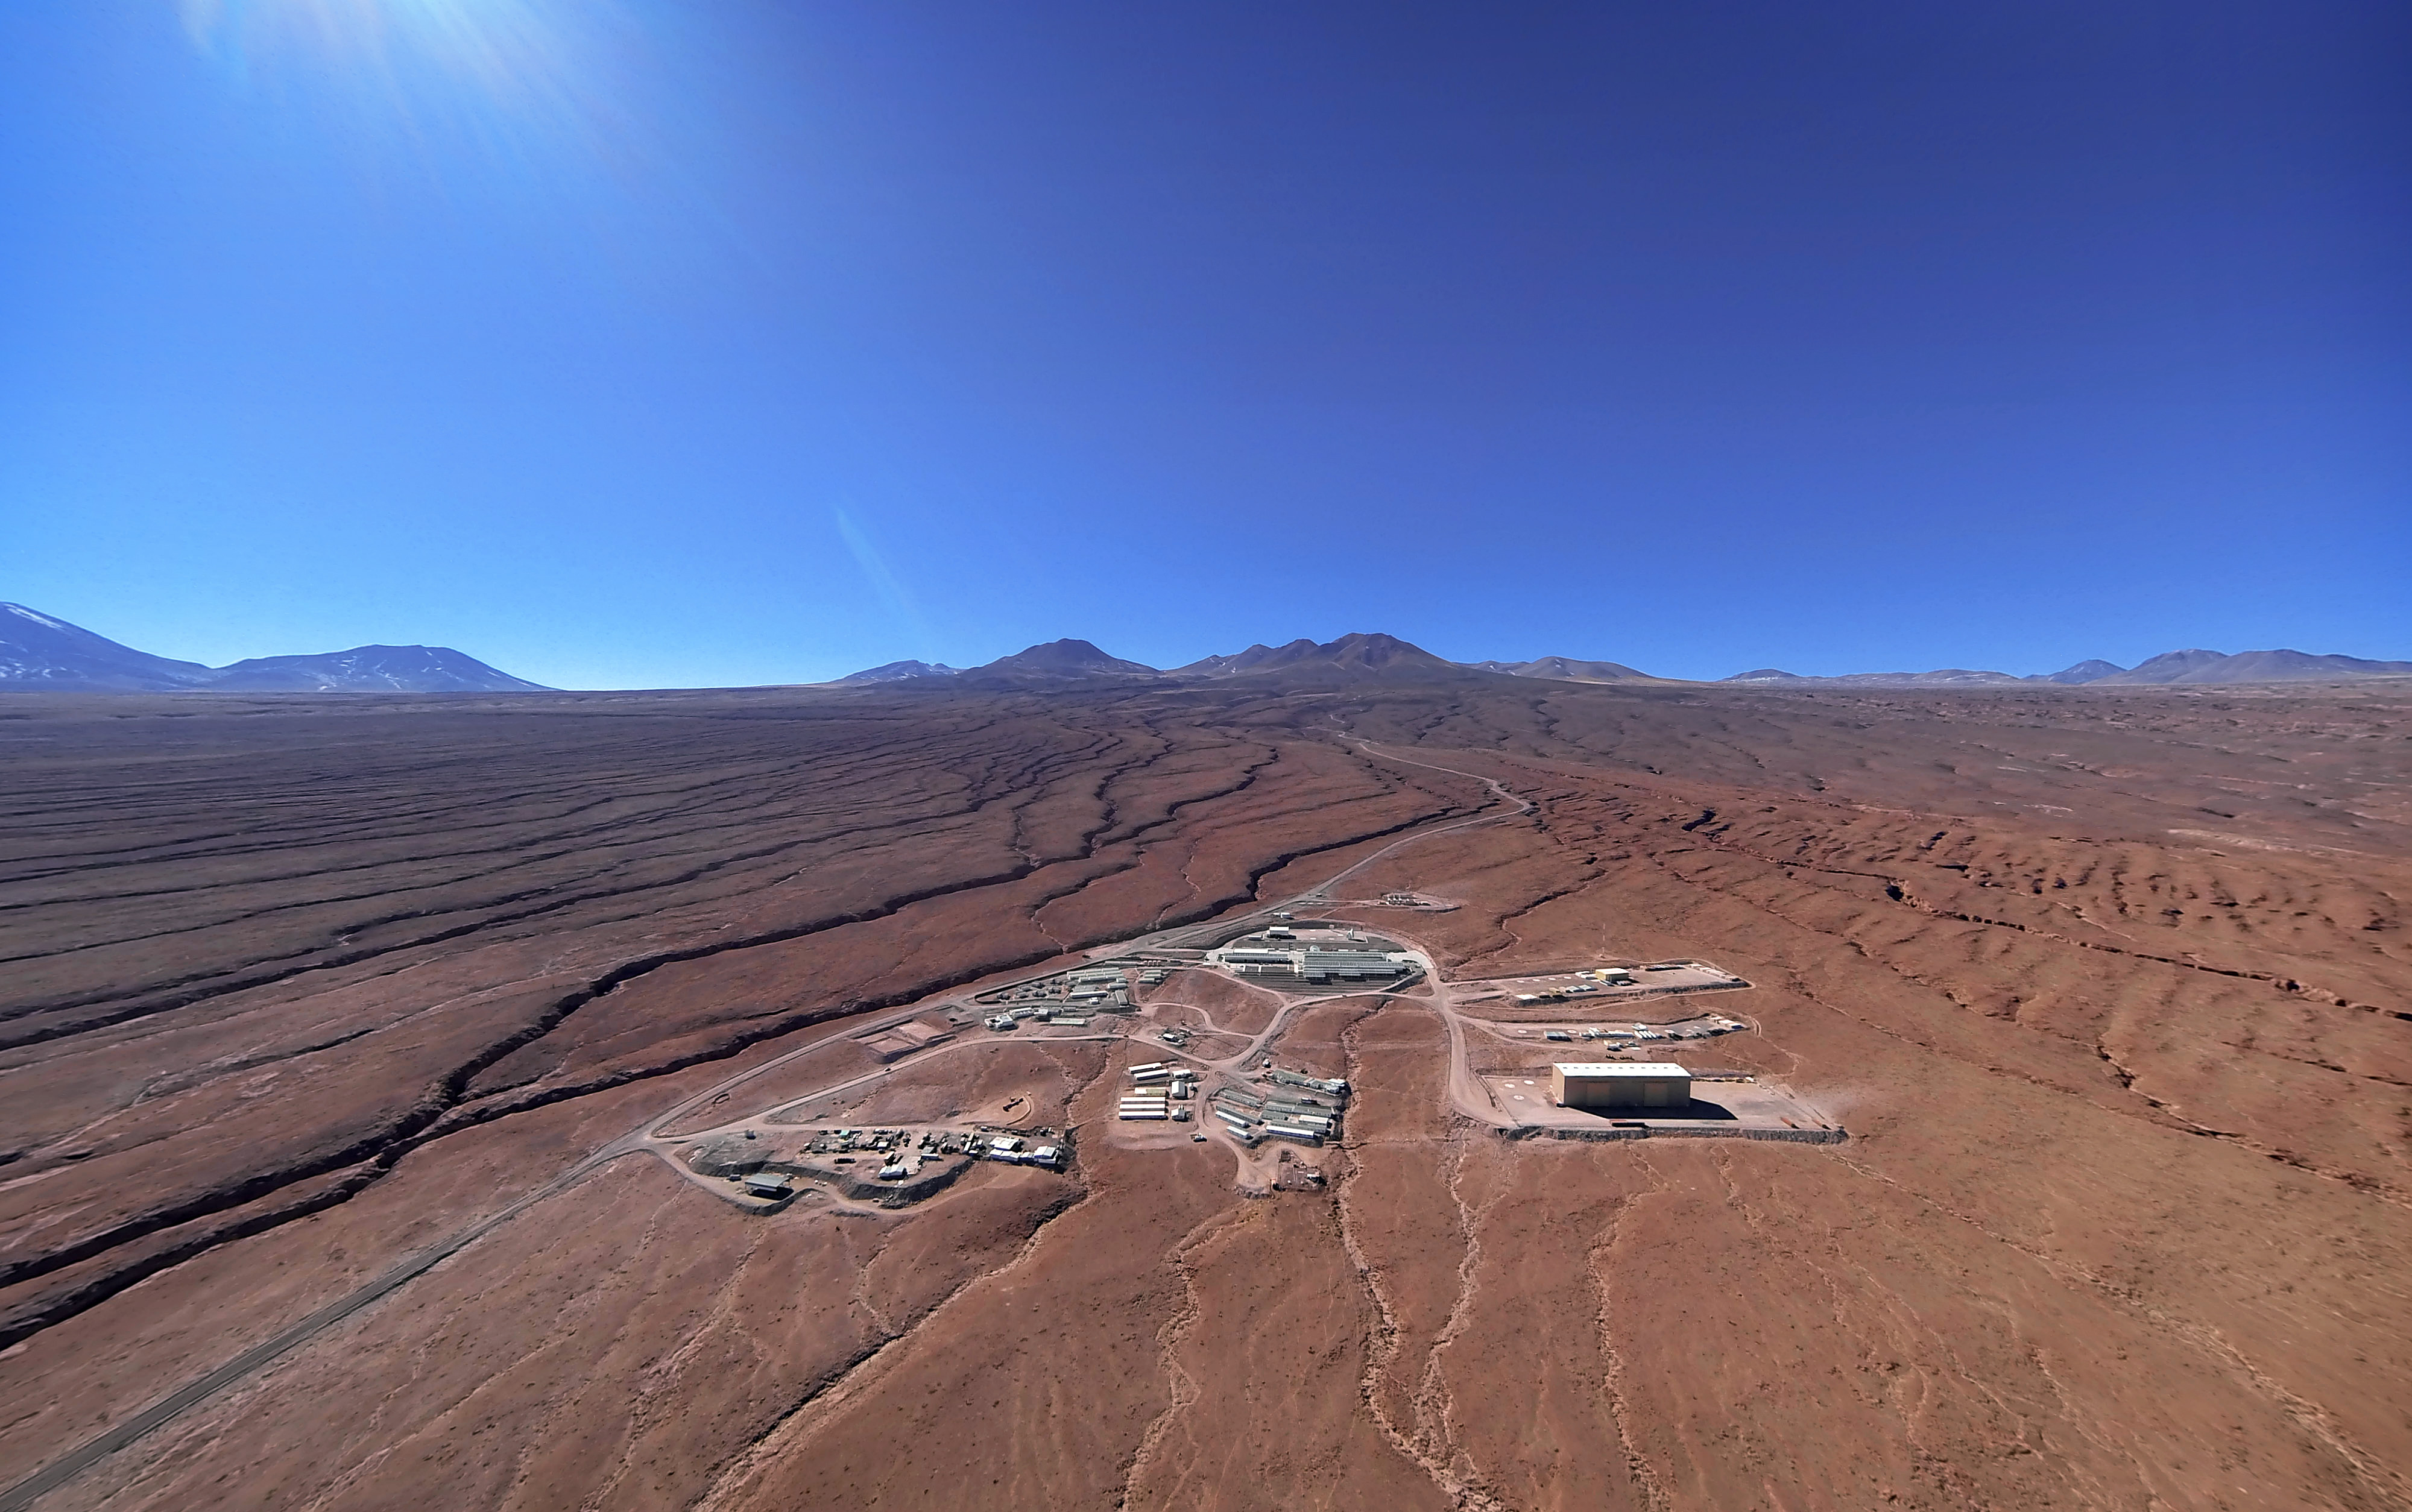

This picture shows the Operations Support Facility

This picture shows the Operations Support Facility (OSF) at ALMA under a clear blue sky with the Atacama Desert stretching out in every direction around it.

Credit: ESO